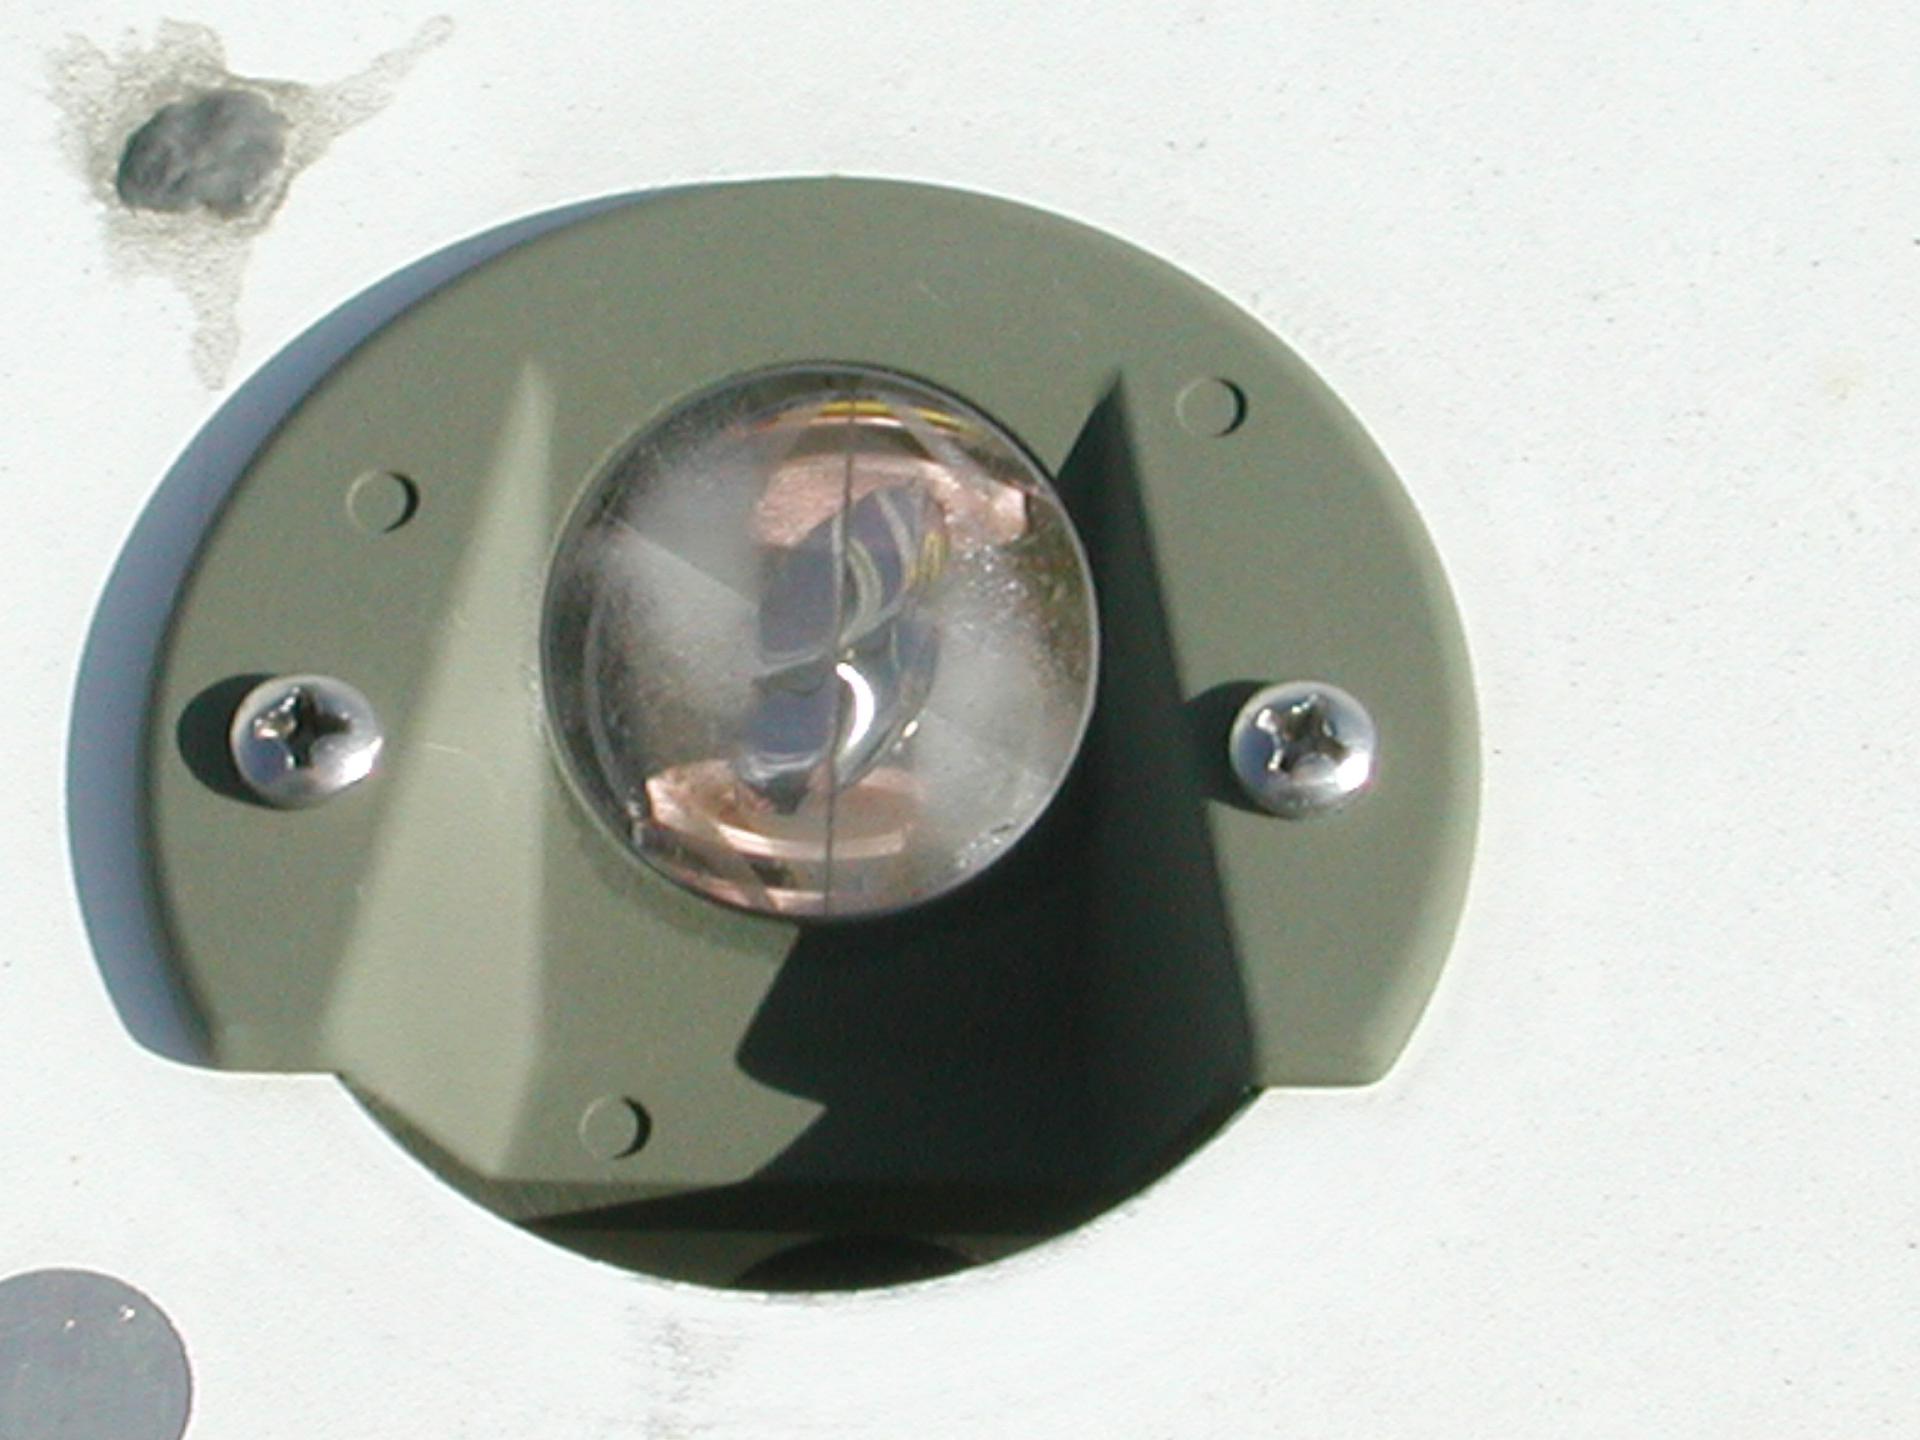

Retroreflector

This apple-sized reflector bulb is one of thousands embedded into the surface panels of the Green Bank Telescope. Engineers light the surface of the GBT and measure the brightnesses of each reflector to map the curvature of the dish. The shape of the dish, a perfect parabola, must be kept for the telescope to reflect radio waves accurately into its receivers.

Credit: NRAO/AUI/NSF